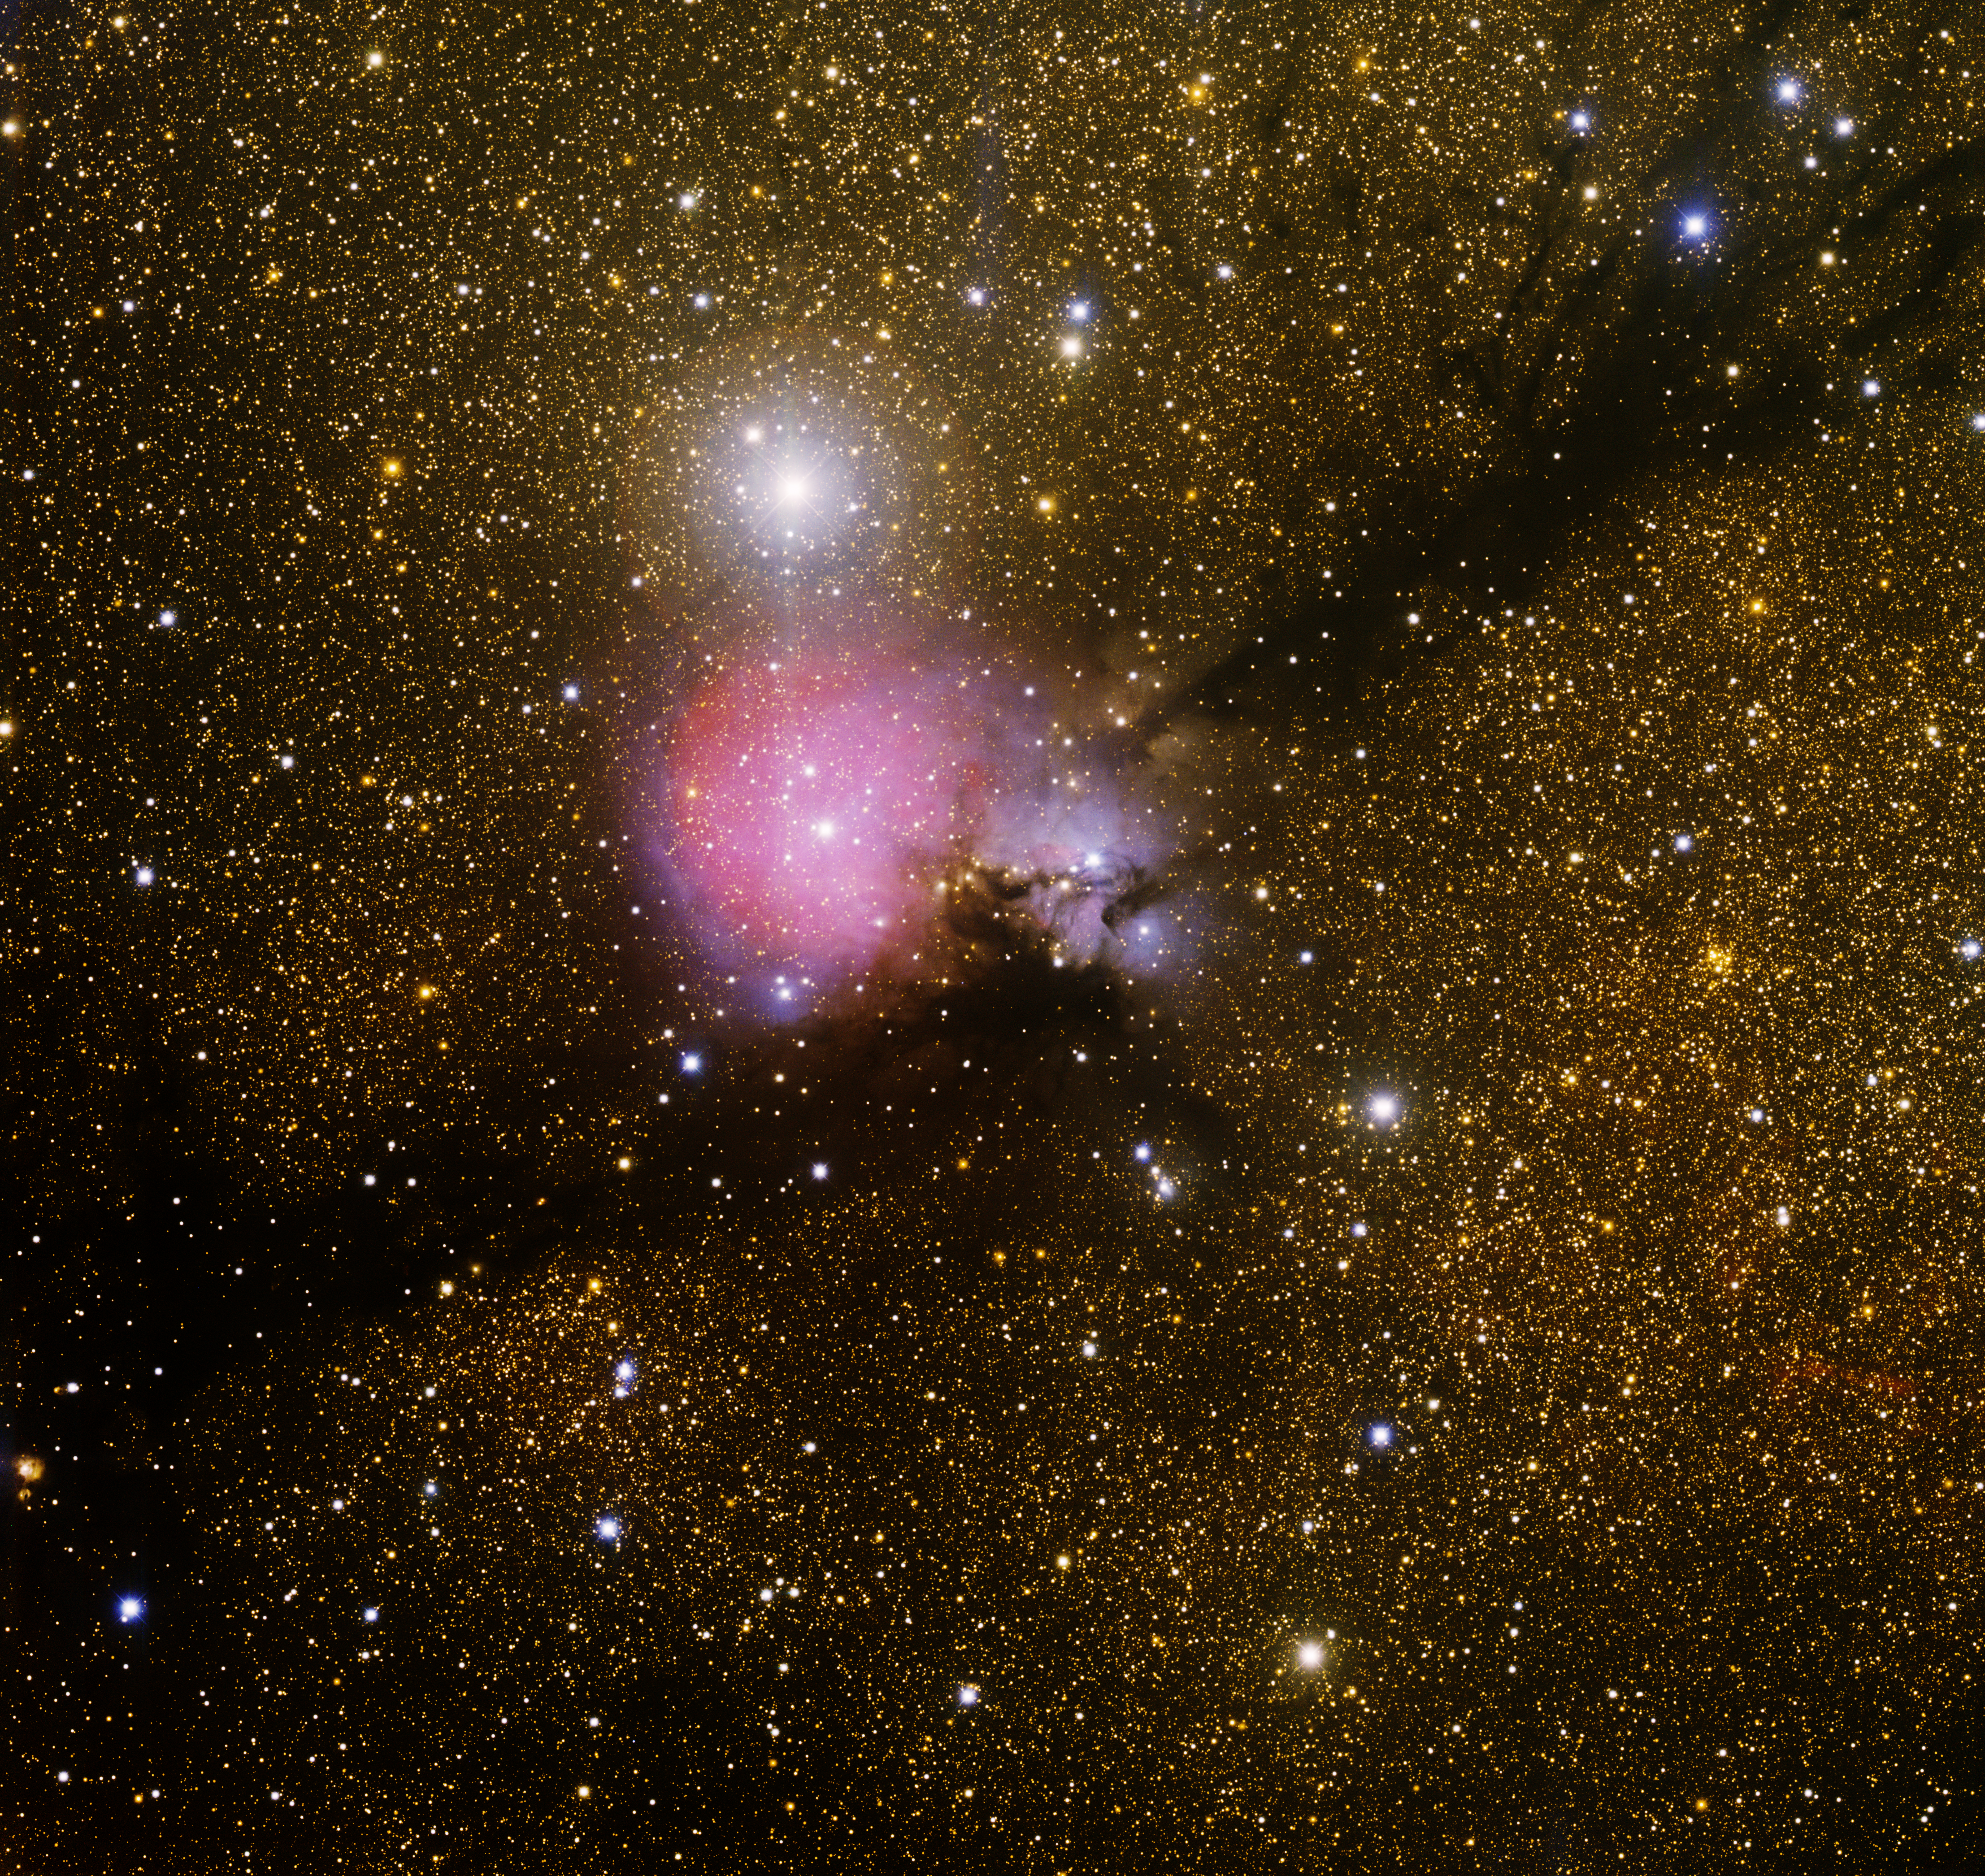

Sh2-82, Cocoon Nebula

This image was obtained with the wide-field view of the Mosaic camera on the Mayall 4-meter telescope at Kitt Peak National Observatory. Informally known as the 'little Trifid Nebula' and the 'Cocoon Nebula', Sh2-82 is a relatively small emission nebula (seen as red) surrounded by a blue reflection nebula. A long dust lane runs diagonally through the image, blocking the light of most of the stars behind it. The image was generated with observations in B (blue), V (green), I (orange) and Hydrogen-Alpha (red) filters. In this image, North is right, East is up.

Credit: T.A. Rector (University of Alaska Anchorage) and H. Schweiker (WIYN and NOIRLab/NSF/AURA)